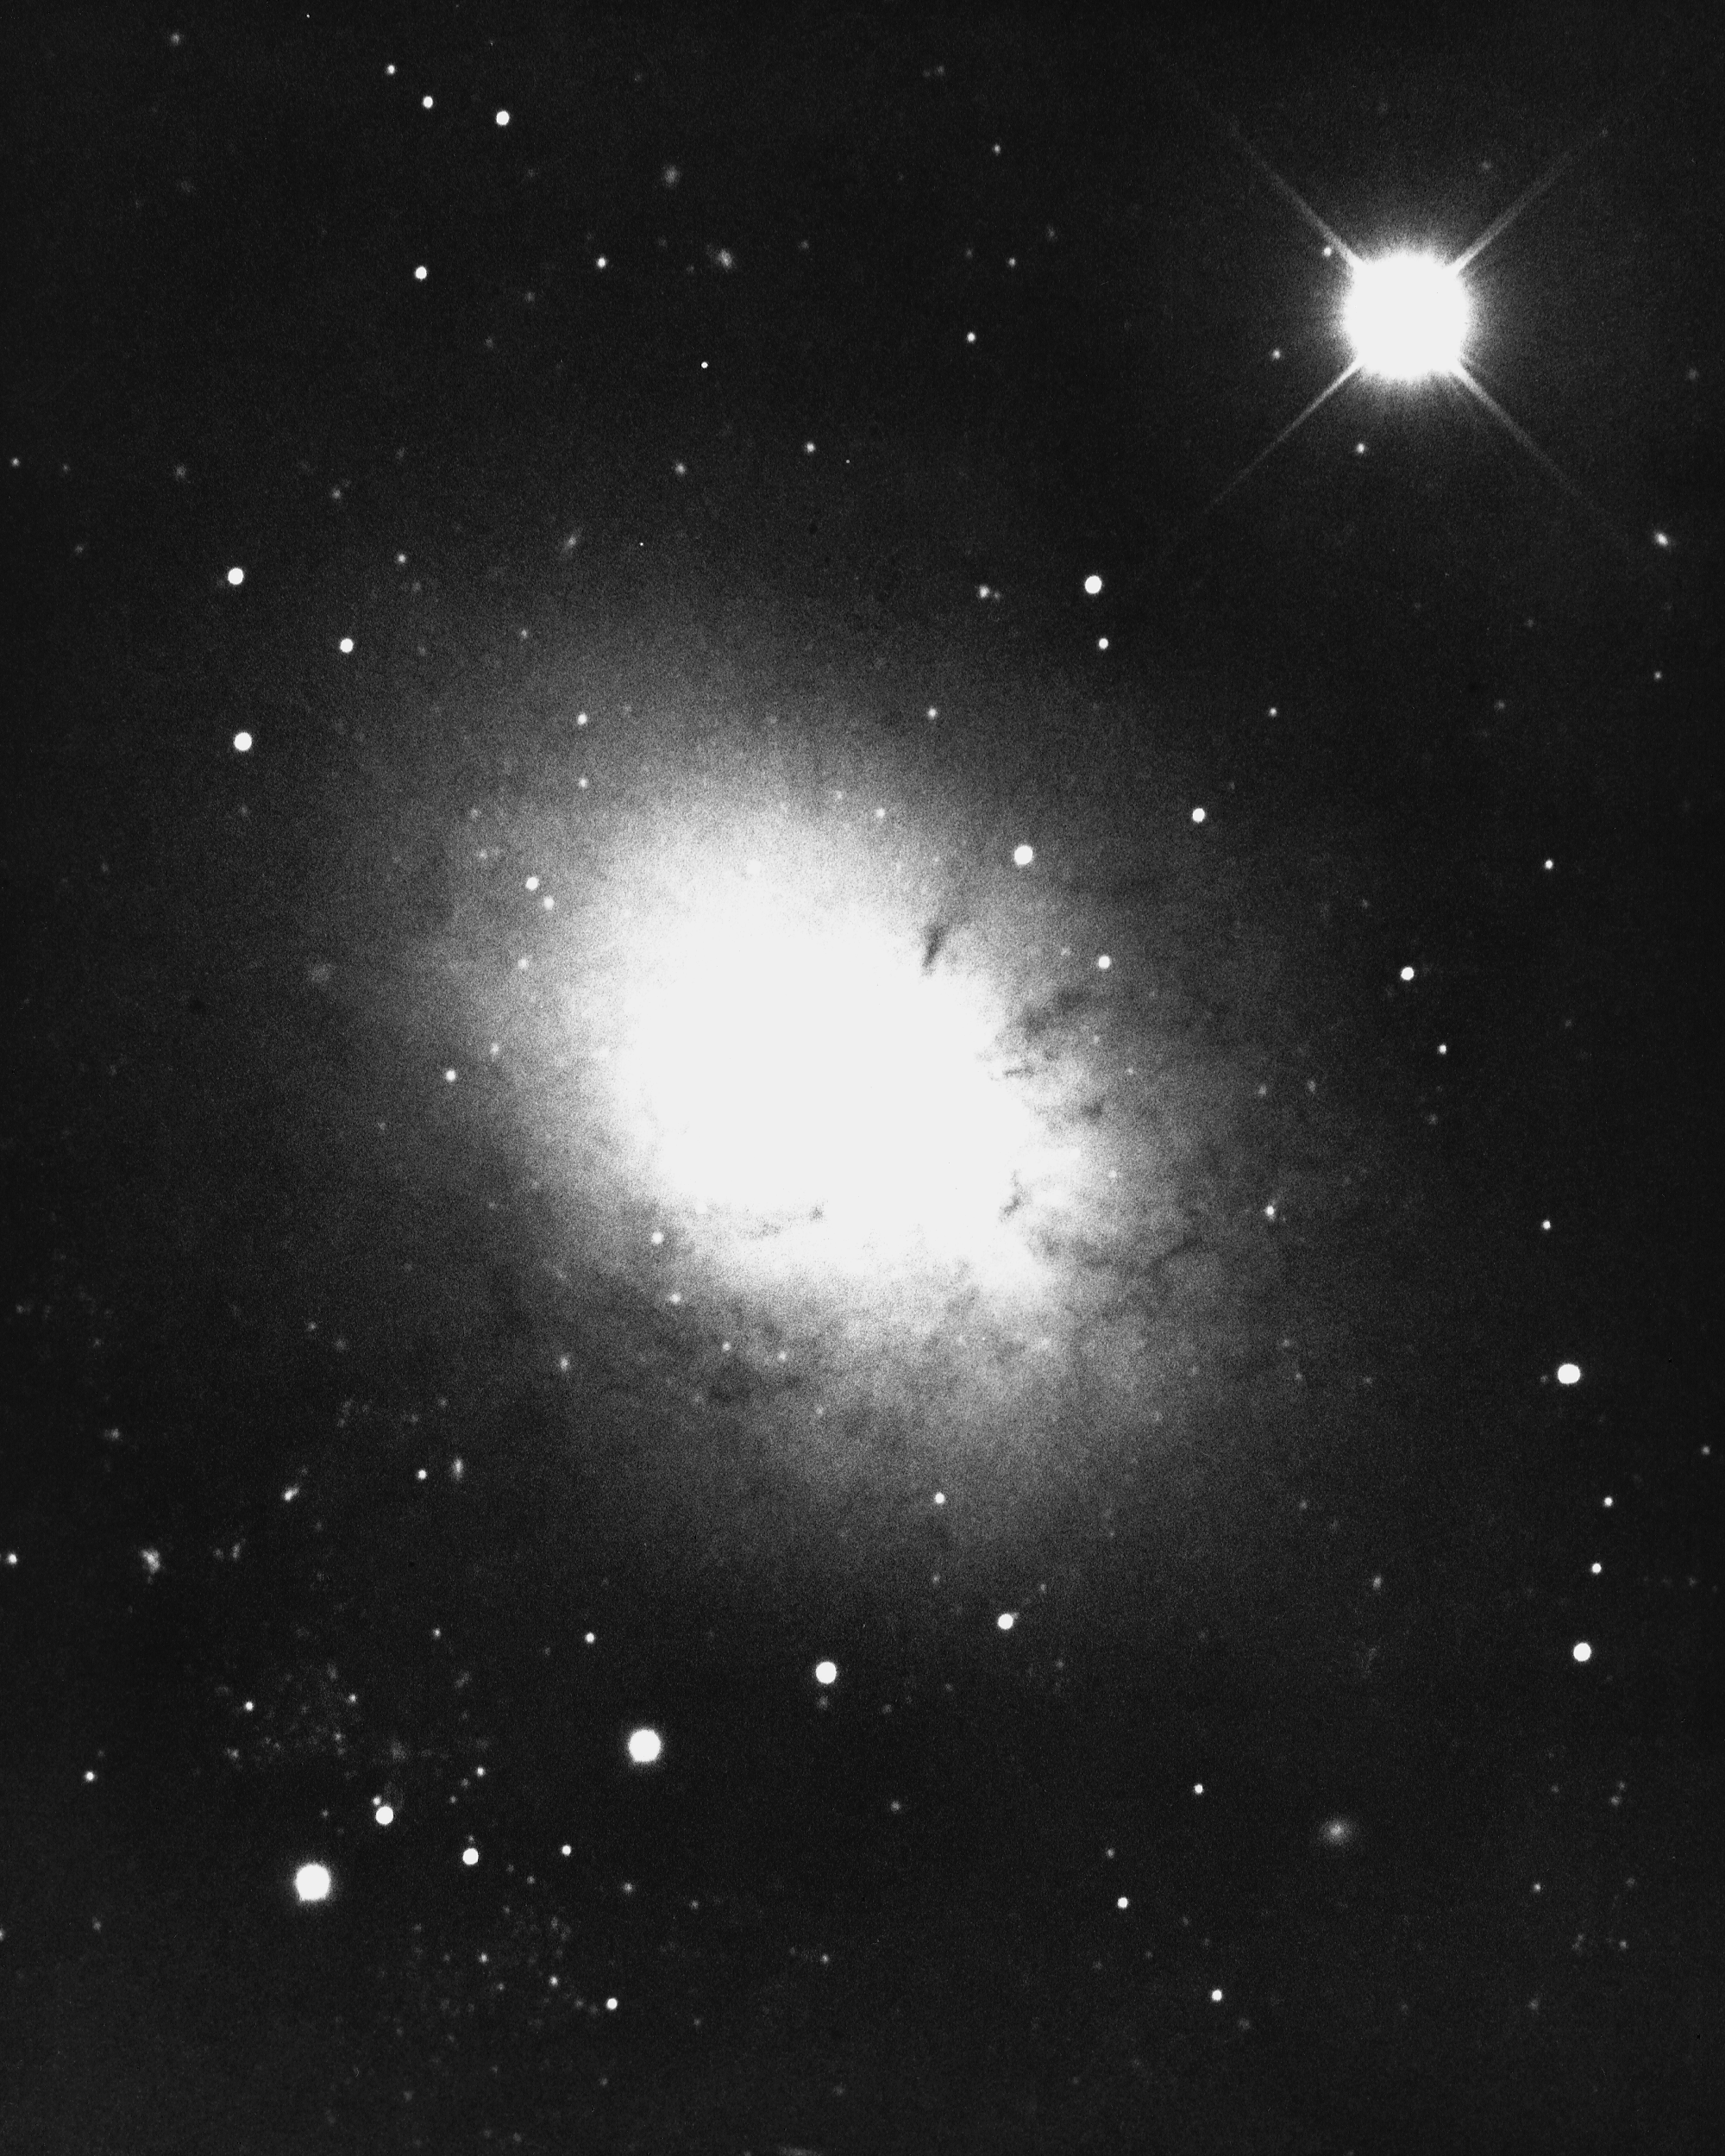

NGC 3077 in Ursa Major

This type II irregular galaxy in the constellation Ursa Major has dust lanes that do not follow the usual spiral pattern. KPNO 4-meter Mayall telescope, 1975.

Credit: NOIRLab/NSF/AURA